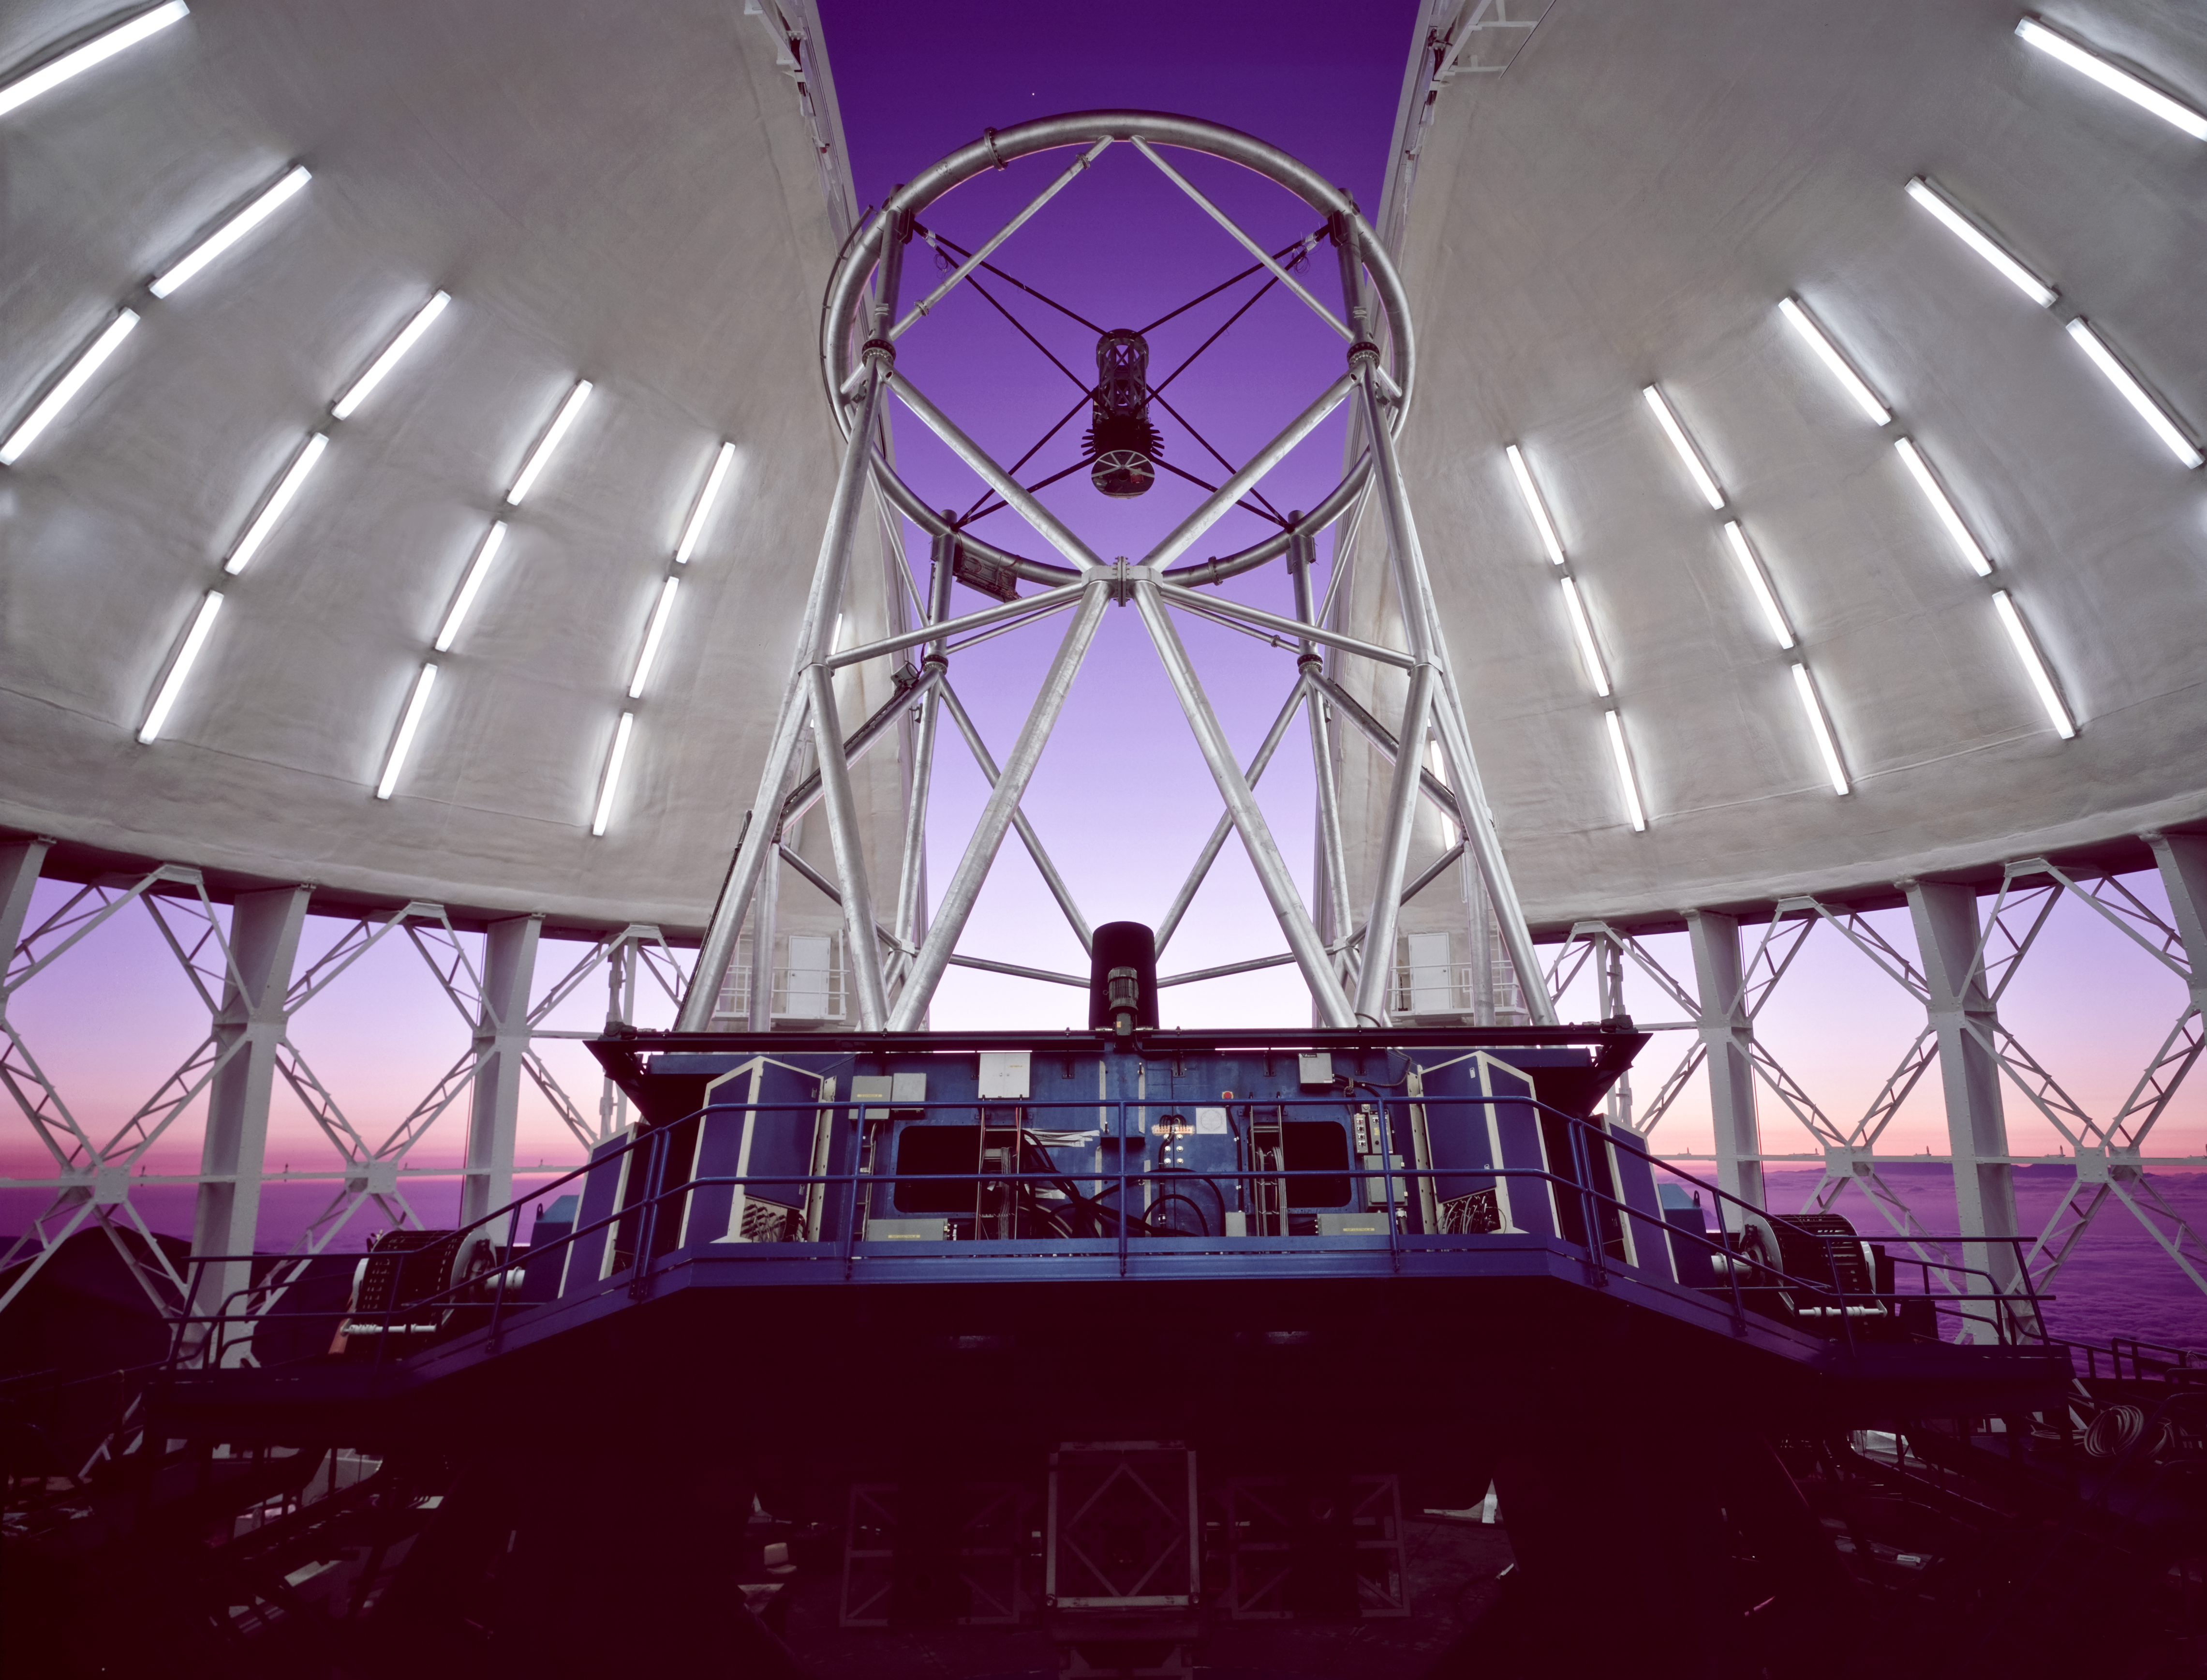

Observations Begins

Gemini North dome/enclosure with setting sun (to left) lighting up bottom half of telescope through thermal vents (fully open). The observing slit is partially open revealing the truss and top end of the telescope. Looking carefully above the "top-end" ring of the telescope (just left of center), the planet Venus can be seen.

Credit: International Gemini Observatory/NOIRLab/NSF/AURA/N. Crawford (Polar Fine Arts)